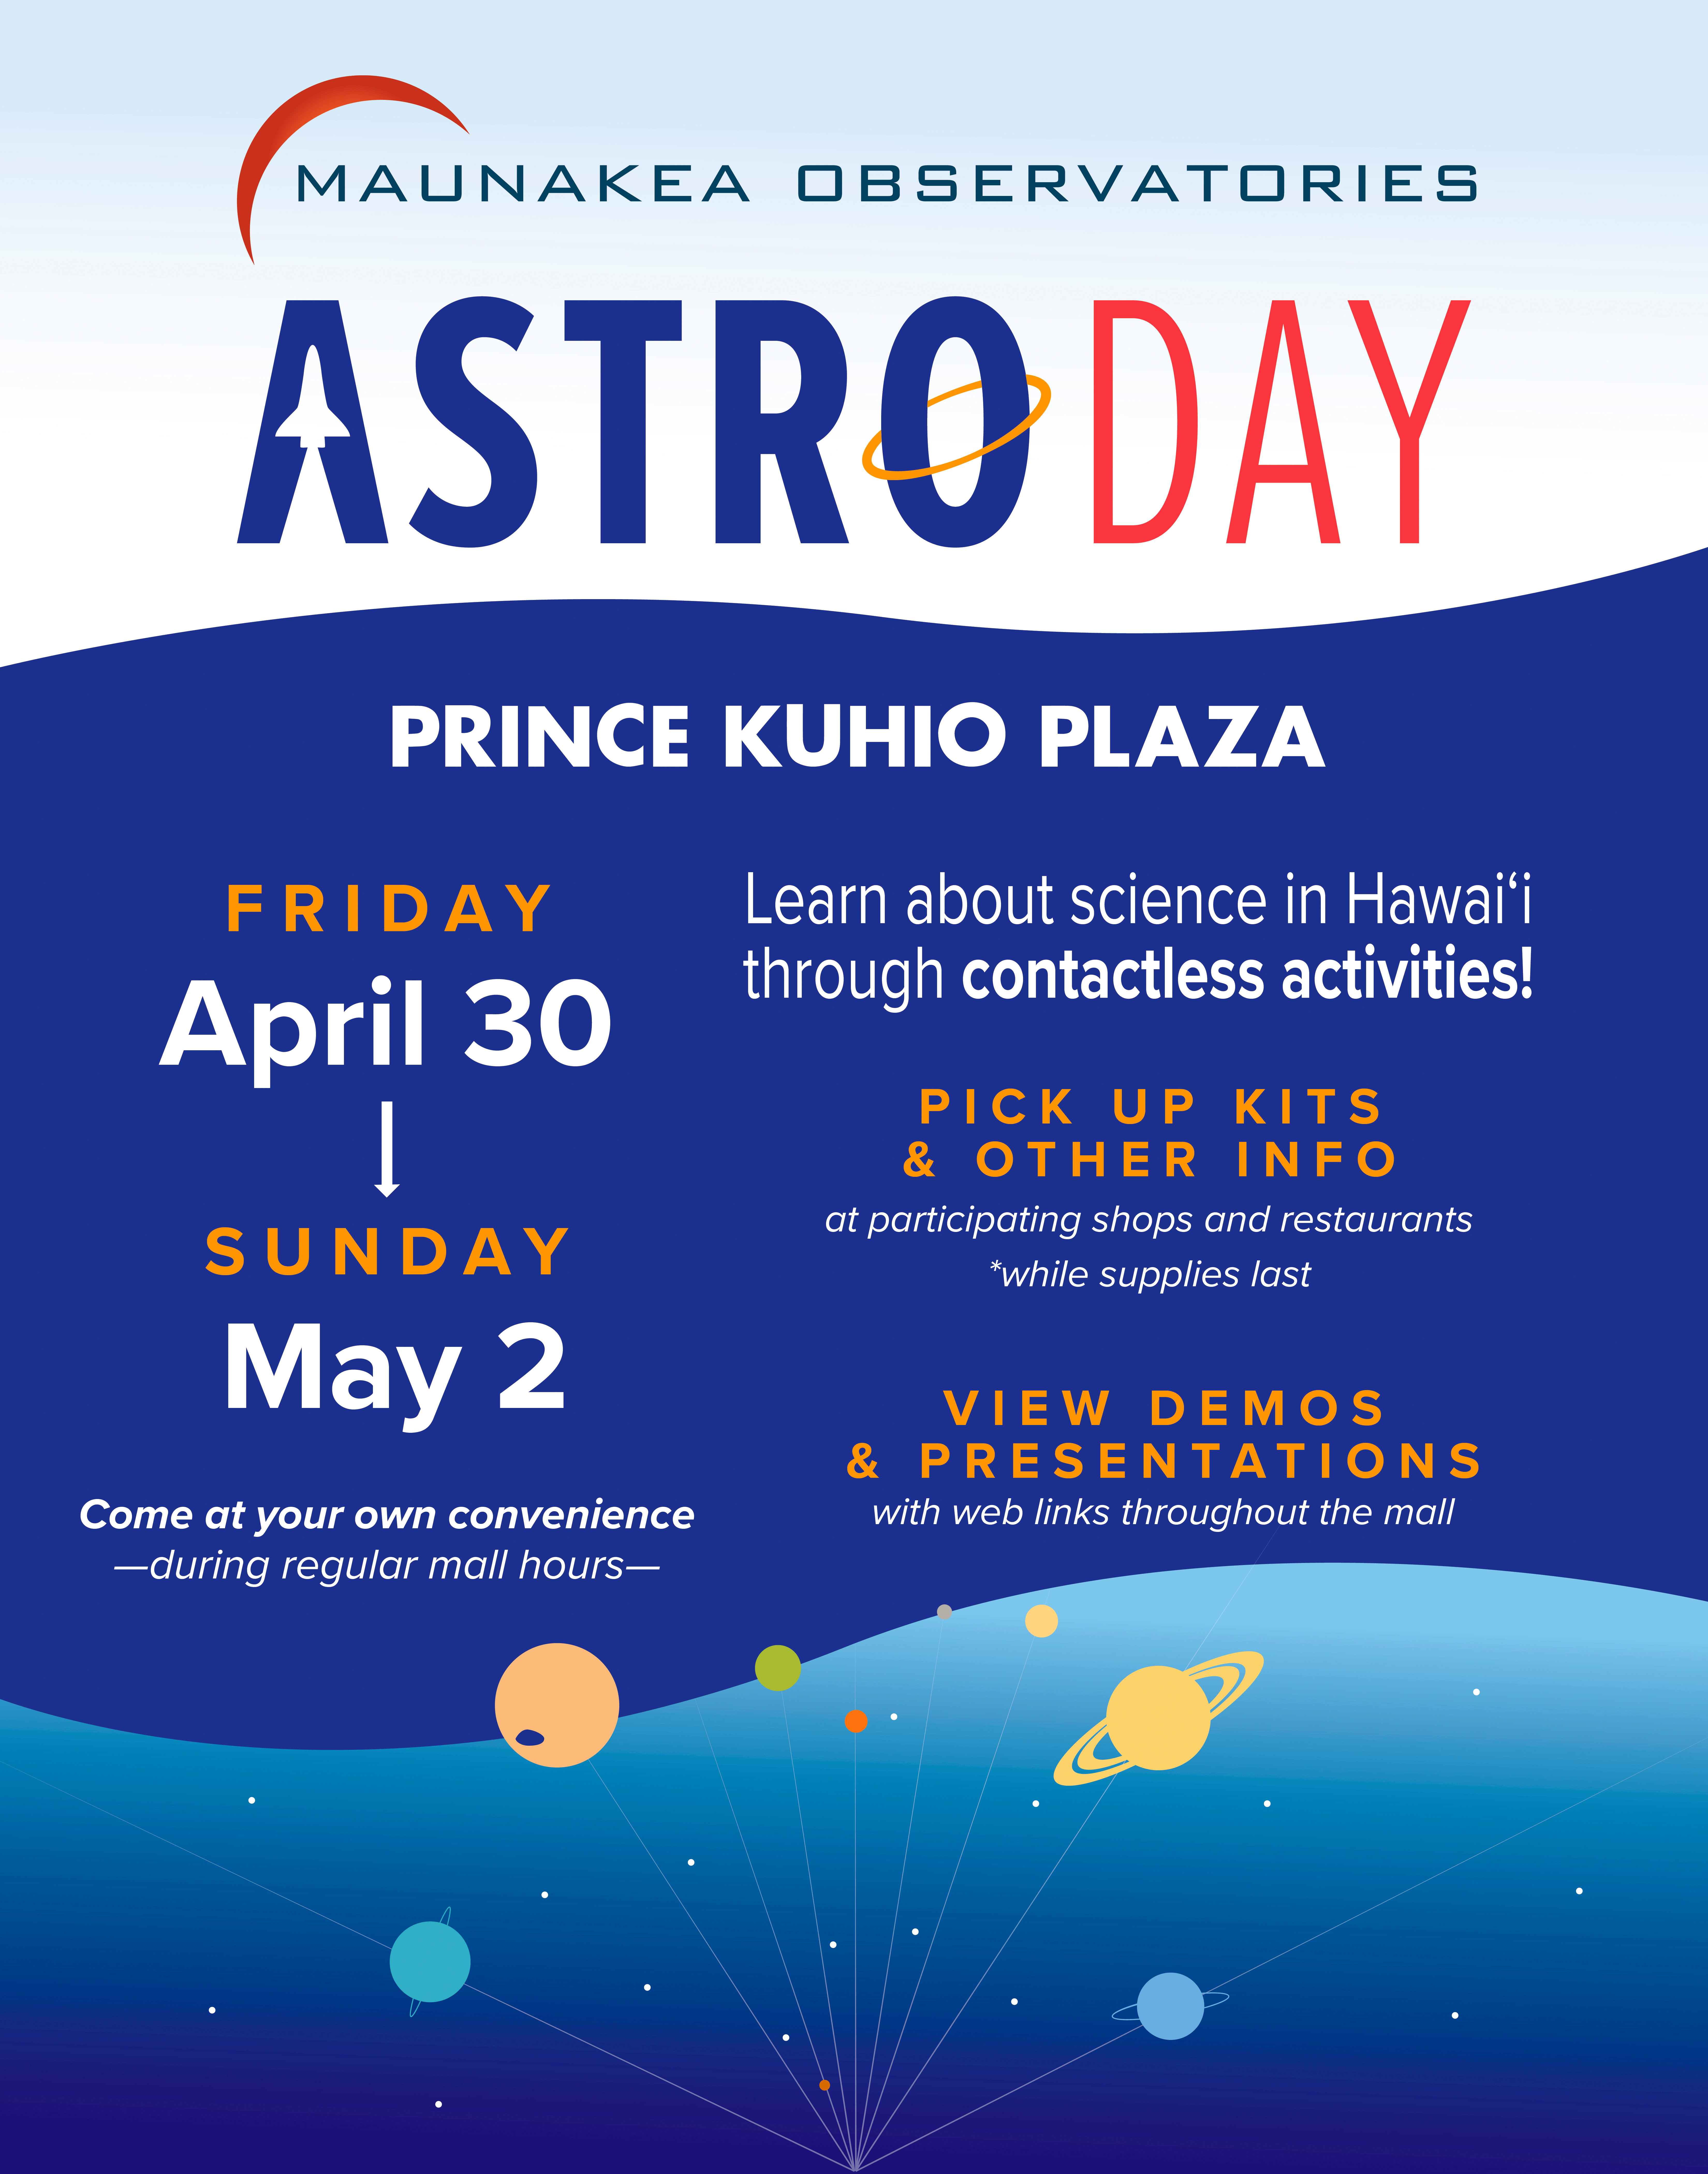

AstroDay 2021 Poster

AstroDay is an annual public event on Hawai‘i Island that promotes the science that takes place on Maunakea and throughout the state of Hawai‘i. In 2021, the event has been extended over a full weekend. From Friday 30 April through Sunday 2 May 2021, anyone can pick up free, take-home science kits at Prince Kūhiō Plaza in Hilo, Hawai‘i, or find online activities to enjoy wherever they live.

Credit: Maunakea Observatories